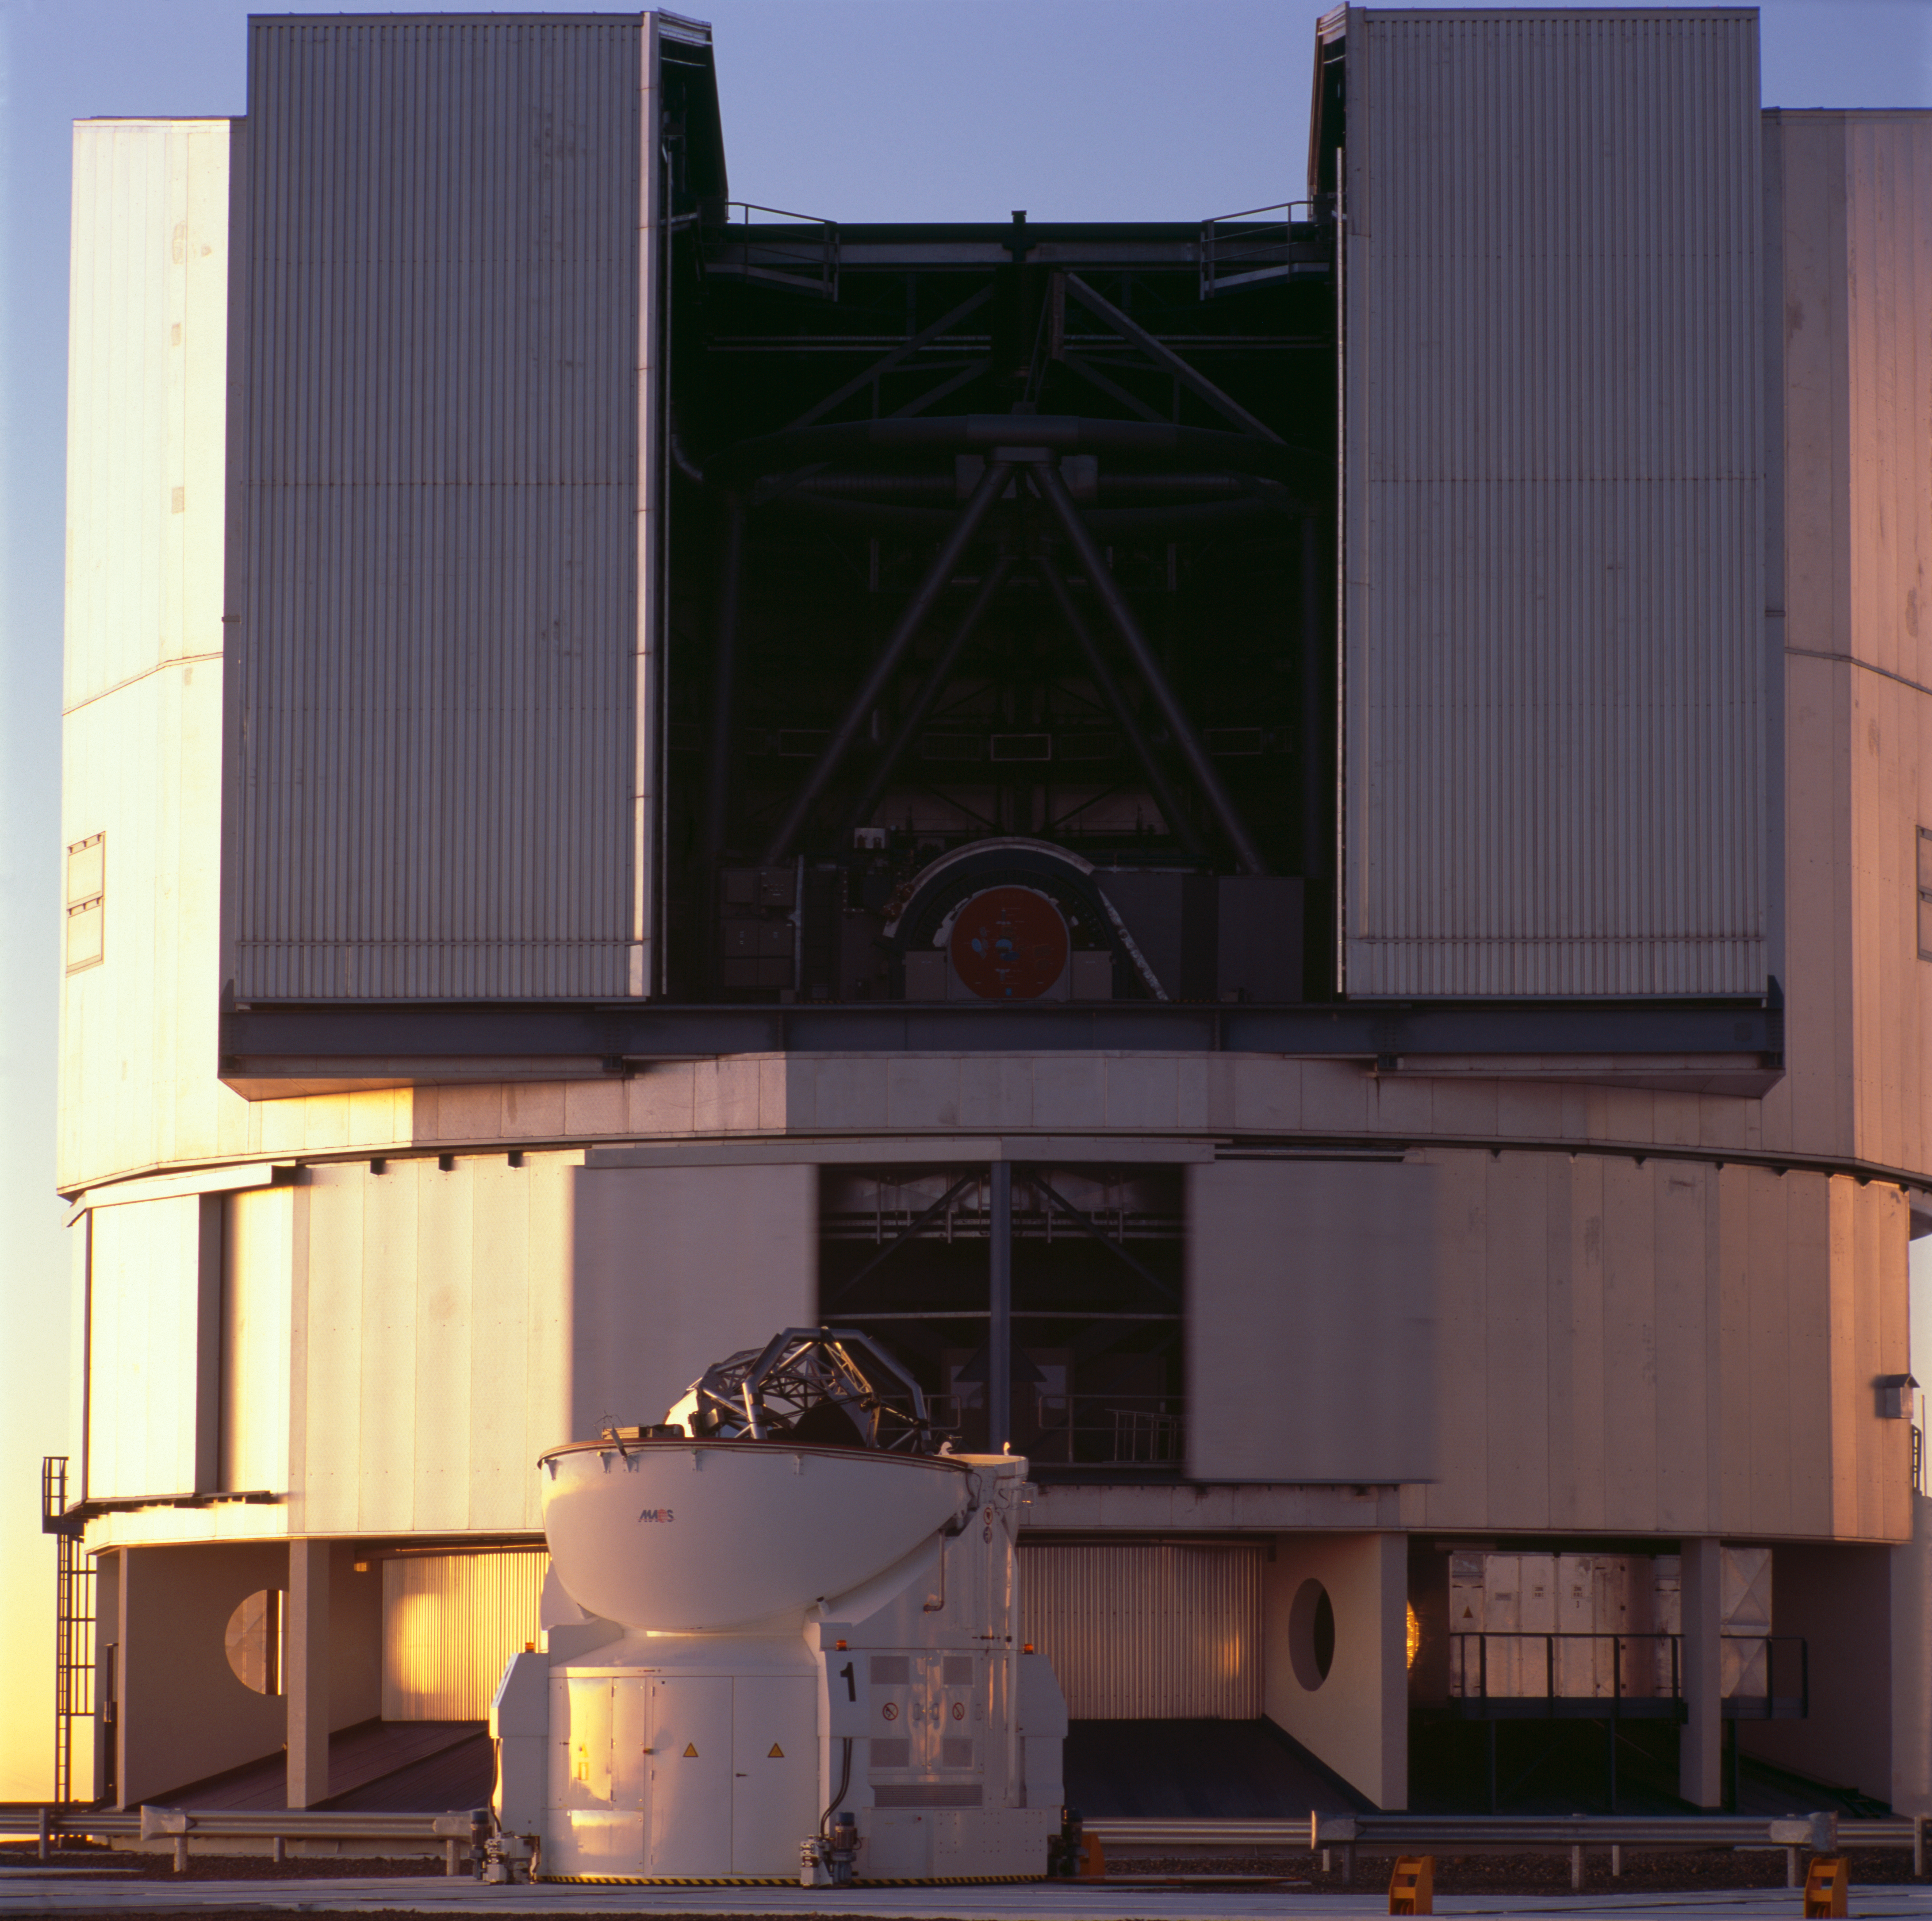

UT1 and AT1

The VLT Unit Telescope 1 and Auxiliary Telescope ready to observe. The image was obtained on January 2007.

Credit: ESO/H.H.Heyer